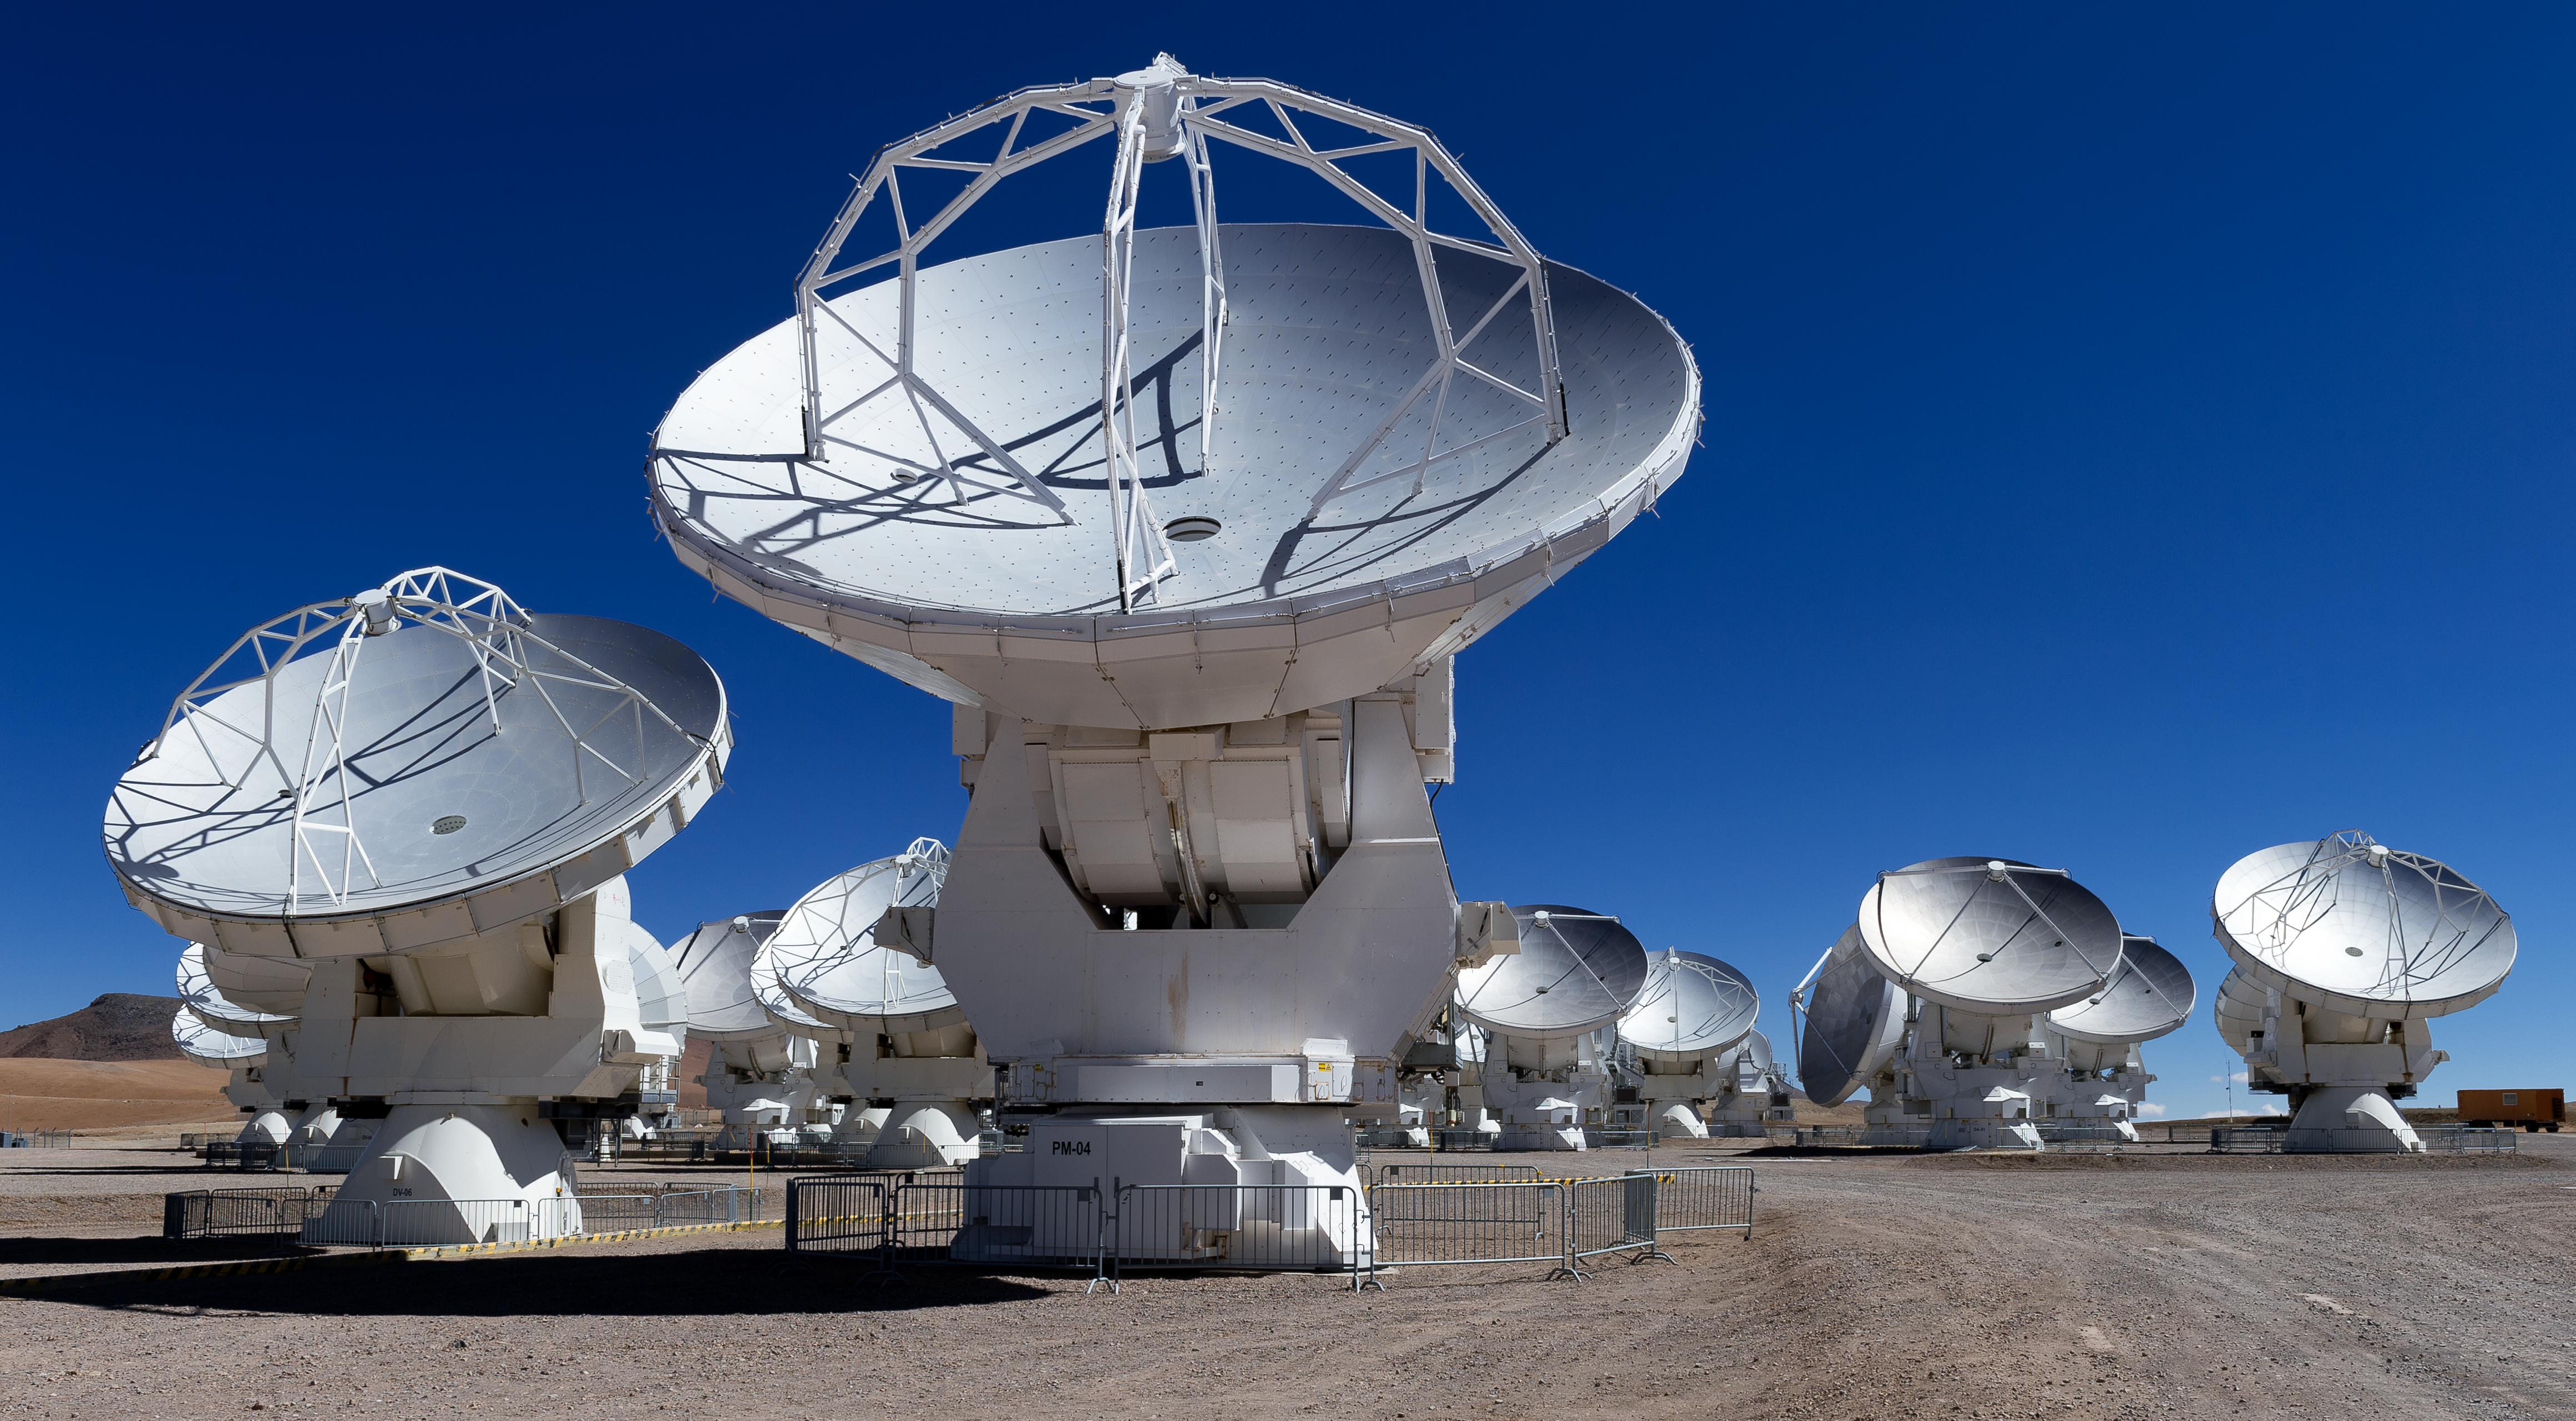

ALMA's antennas

The majesty of the ALMA's antennas while standing under a crispy blue Chilean sky, on the Chajnantor plateau in the Atacama desert.

Credit: ALMA (ESO/NAOJ/NRAO)/A. Caproni (ESO)